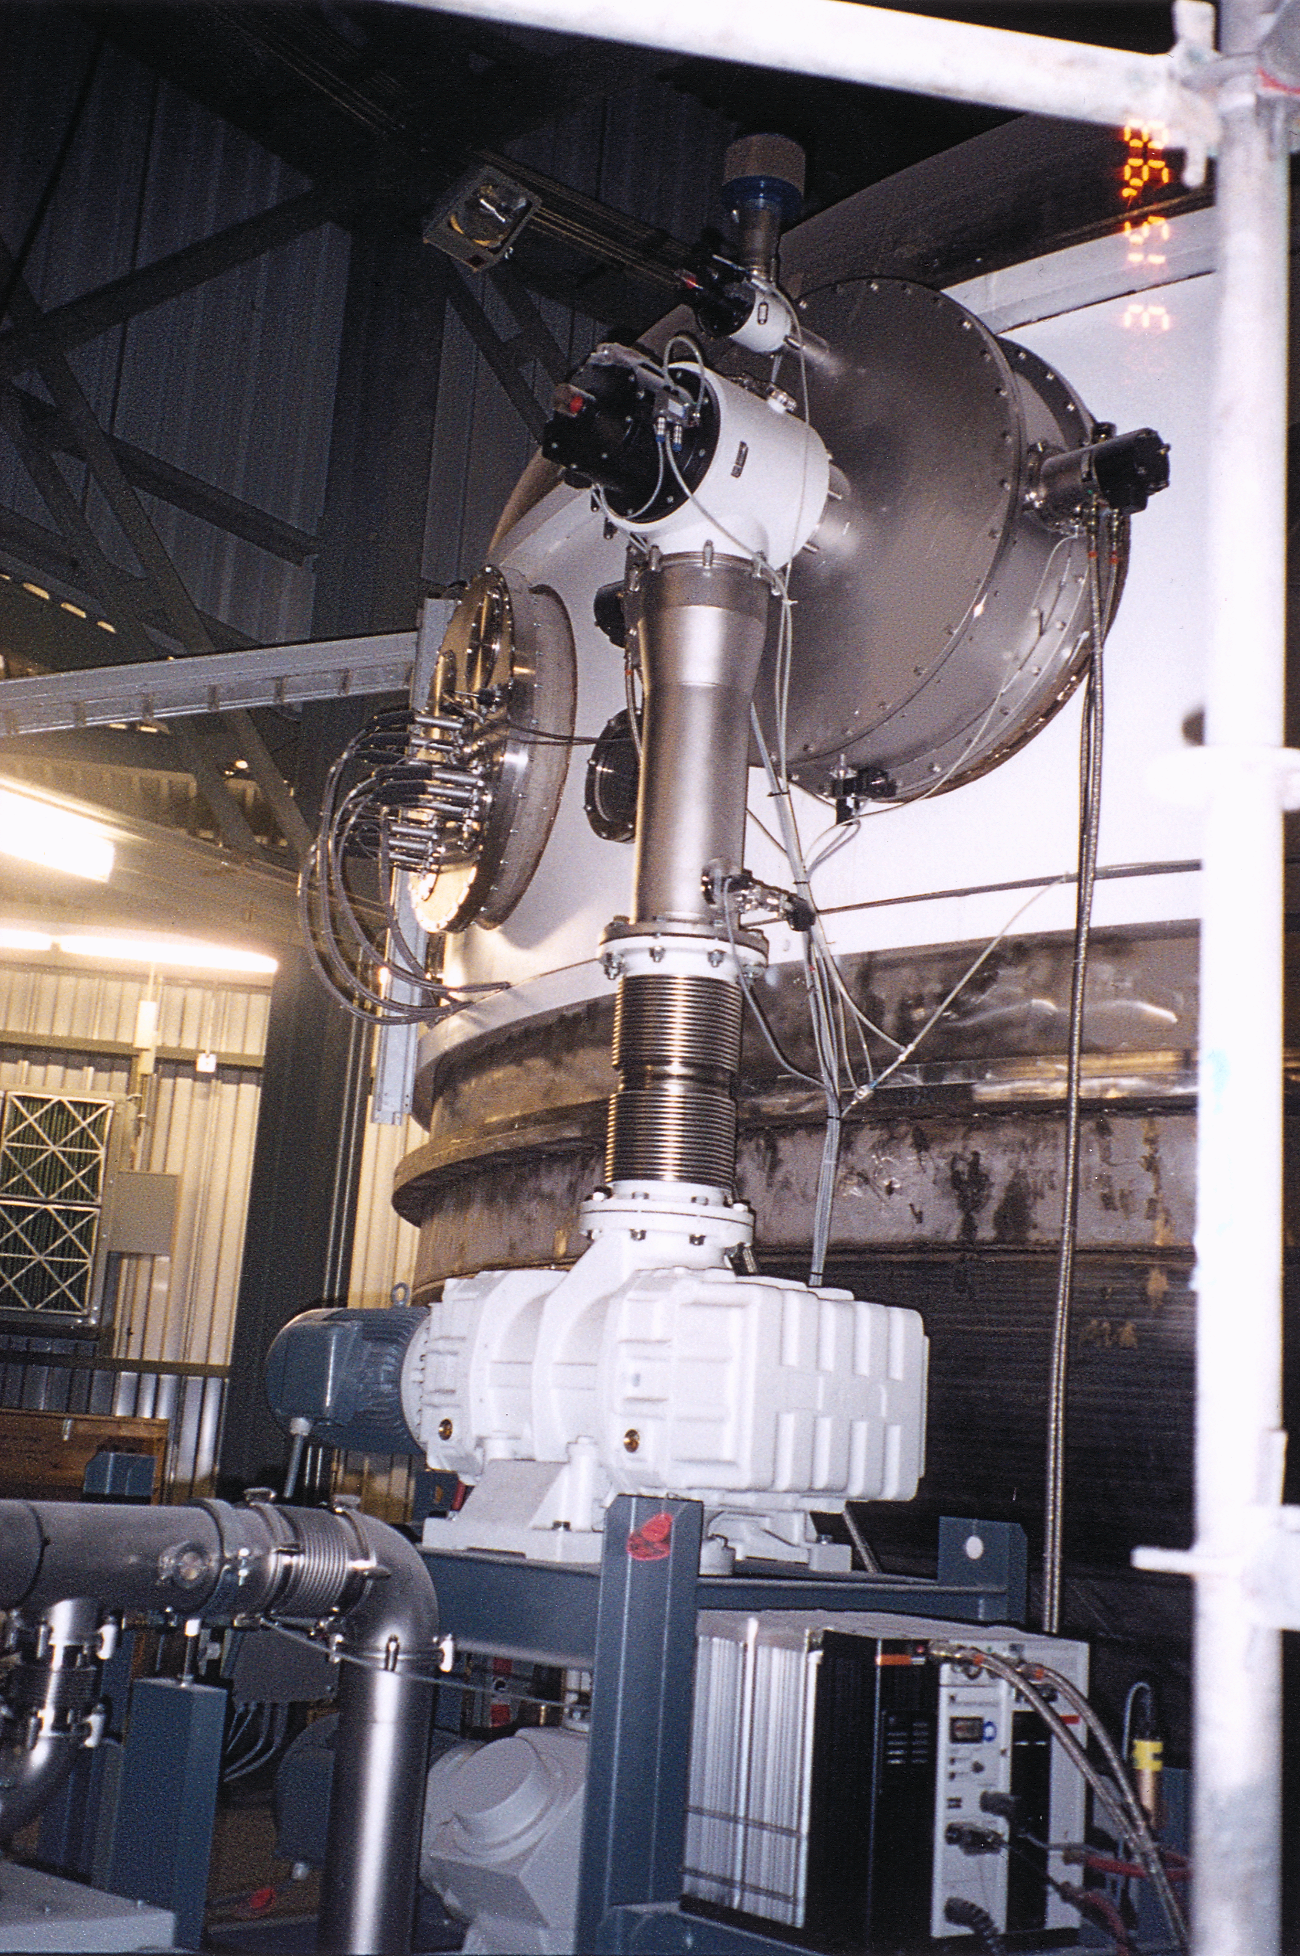

Gemini North, Hawaii

The Gemini 8-meter coating plant pumps installed on Mauna Kea, Hawaii. March 15th, 1998.

Credit: NOIRLab/NSF/AURA